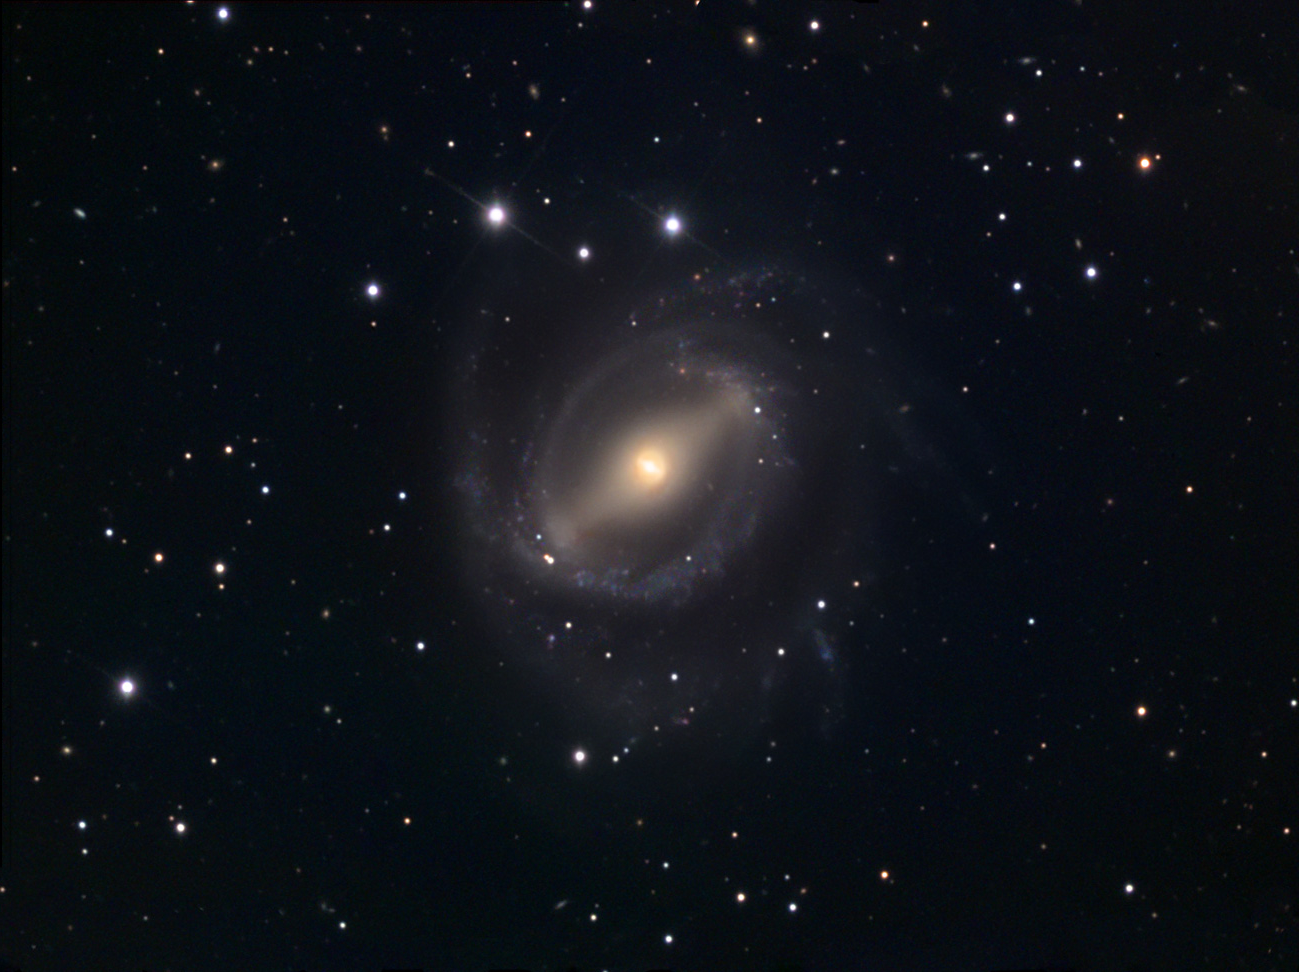

NGC 5850

The image shows NGC 5850 (lower left). This disrupted, barred spiral in the constellation Virgo was studied by Higdon, Buta and Purcell in "An Optical and HI Study of NGC 5850: Victim of a High-Speed Encounter?" The Astronomical Journal, January 1998. It's peculiar bar and ring morphology is thought to be the result of a high-speed encounter with the massive elliptical, NGC 5846 (just out of the field of view). NGC 5846 is the largest and brightest member of a small galaxy group, including NGC 5839, NGC 5845, NGC 5846A, NGC 5846B and NGC 5850 itself. Luginbuhl and Skiff give the dimensions of NGC 5850 as 4ʼ.3 x 3ʼ.9 with a V magnitude of 11.0 and a surface brightness of 13.8. This compares with dimensions of 3ʼ.4 x 3ʼ.2, a V magnitude of 10.2 and a surface brightness of 12.8 for NGC 5846. (Caption by Robert Kuberek)

This image was taken as part of Advanced Observing Program (AOP) program at Kitt Peak Visitor Center during 2014.

Credit: KPNO/NOIRLab/NSF/AURA/Jeff and Paul Neumann/Adam Block